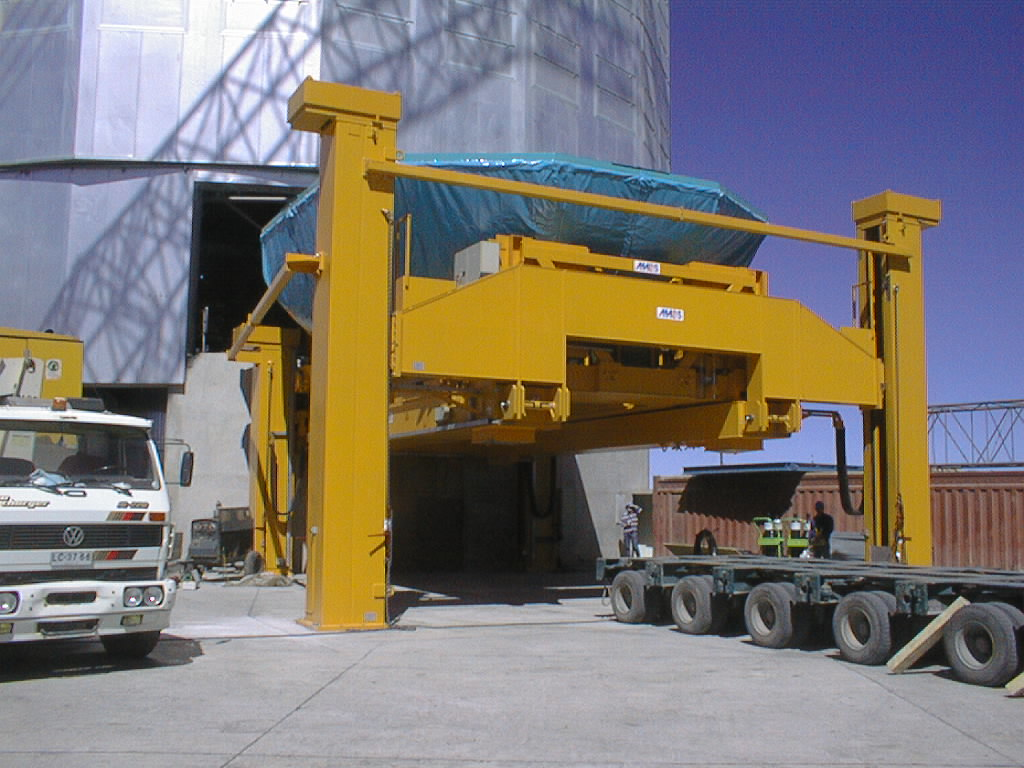

Transportation of the M1 cell and mirror

VLT assembly work at the ESO Paranal Observatory. The M1 cell with the mirror is lifted off the trailer by the large Handling Tool. (Photo obtained on March 3, 1998).

Credit: ESO